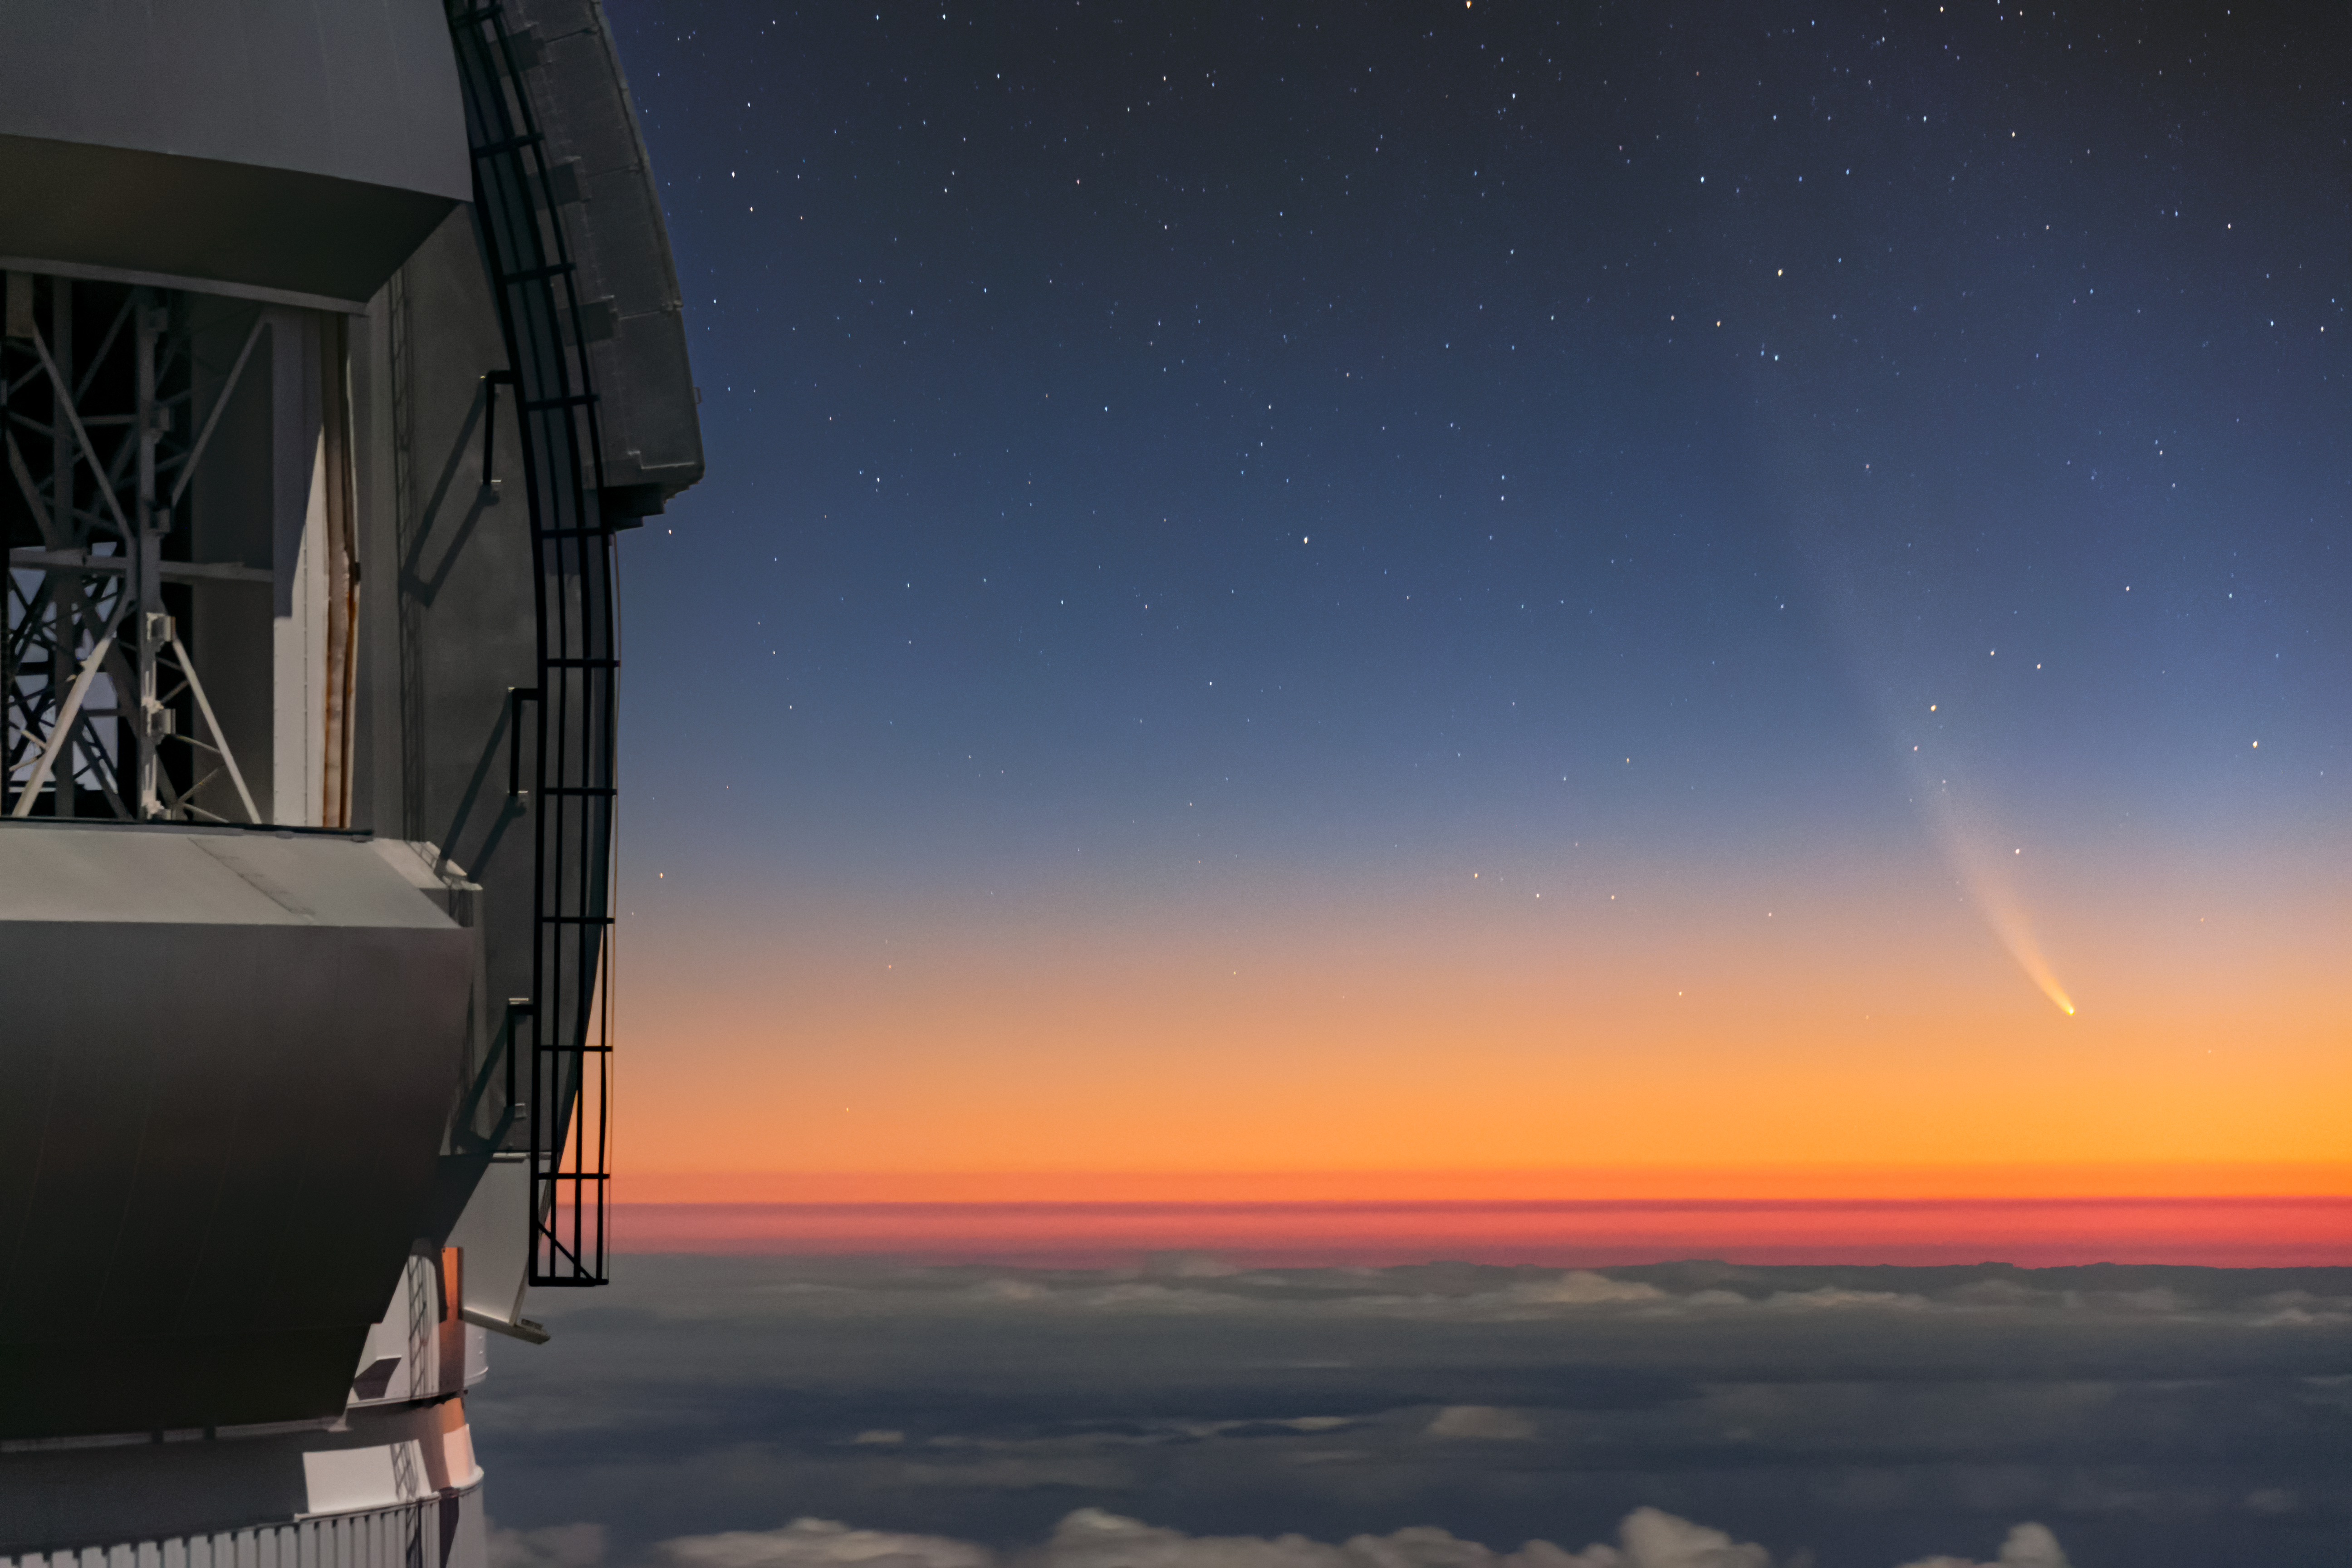

Comet NEOWISE Over Gemini North

Comet NEOWISE — technically known as C/2020 F3 (NEOWISE) — is visible in this spectacular image of the pre-dawn sky to the right (East) of the Gemini North telescope on Maunakea in Hawai‘i, one of the pair of telescopes of the international Gemini Observatory, a Program of NSF NOIRLab. The image was taken Sunday 12 July 2020.

Credit: International Gemini Observatory/NOIRLab/NSF/AURA/J. Pollard